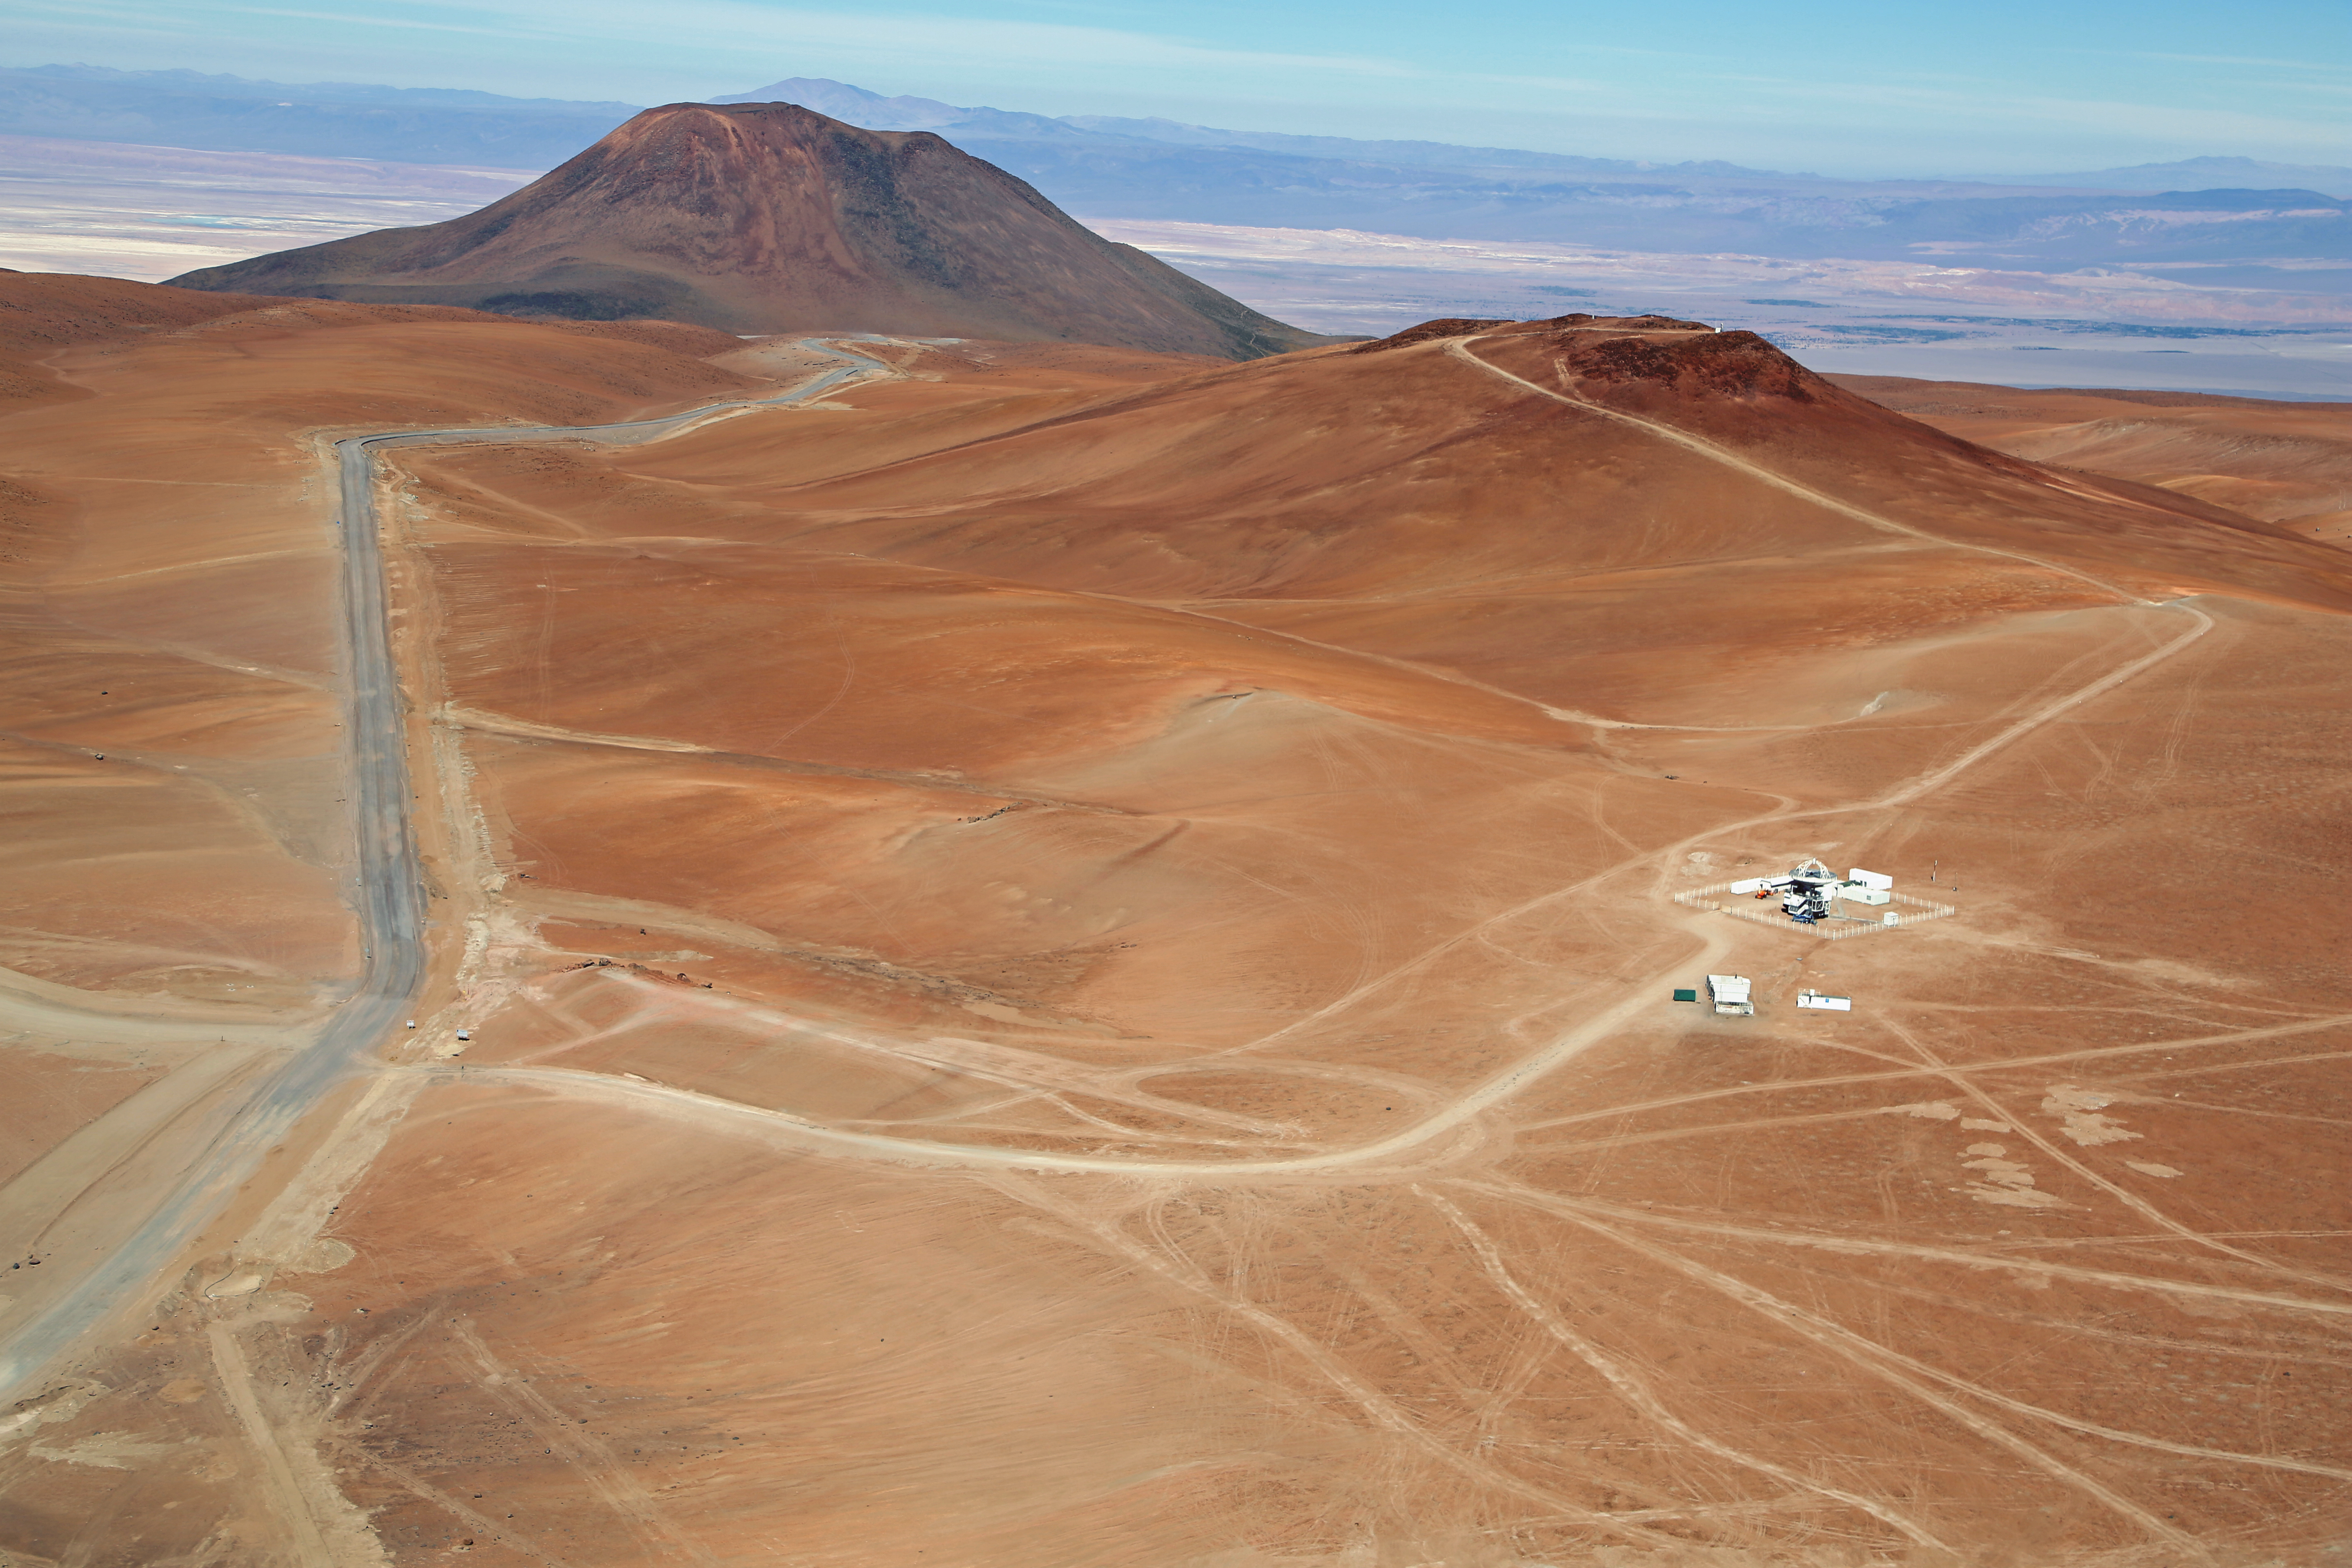

APEX seen from above

The Atacama Pathfinder Experiment (APEX) is a radio telescope located at 5,100 meters above sea level, at the Llano de Chajnantor Observatory in the Atacama desert, in northern Chile, 50 kilometers to the east of San Pedro de Atacama.

The APEX telescope is a modified ALMA (Atacama Large Millimeter Array) prototype antenna and is located at the site of the ALMA observatory. It is designed to find targets that ALMA can study in greater detail.

Credit: Clem & Adri Bacri-Normier (wingsforscience.com)/ESO